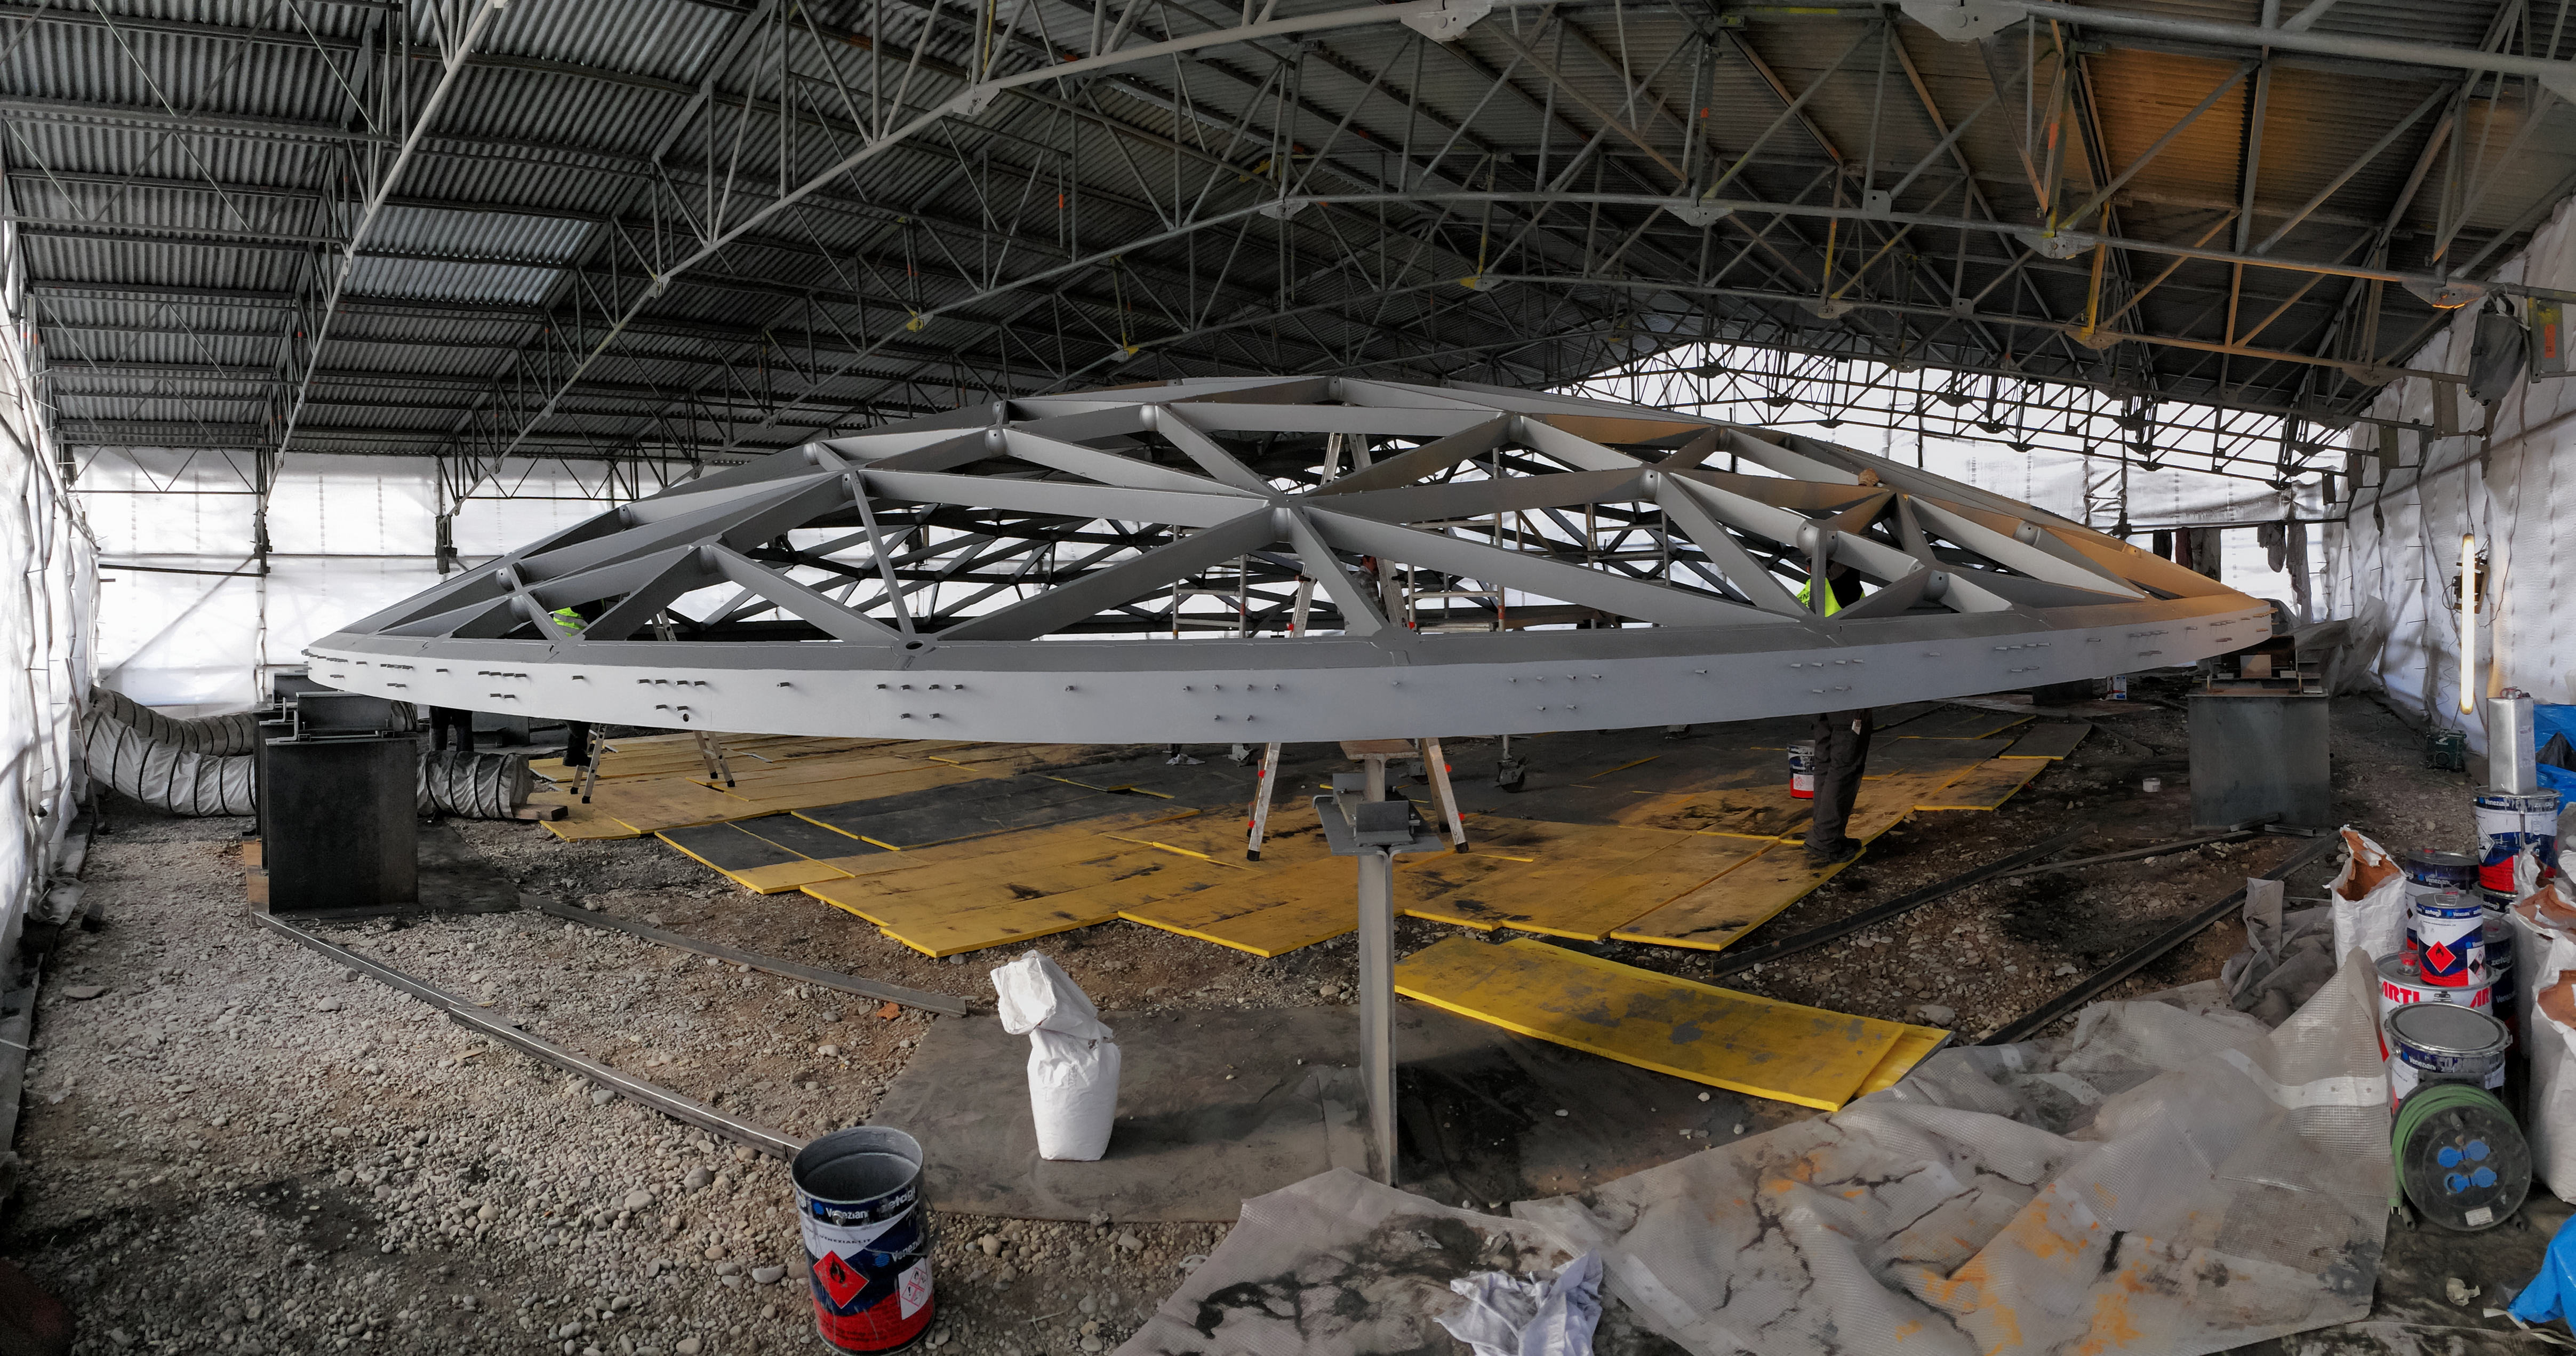

Ground control

Photo taken during the construction of the ESO Supernova Planetarium & Visitor Centre.

Credit: ESO